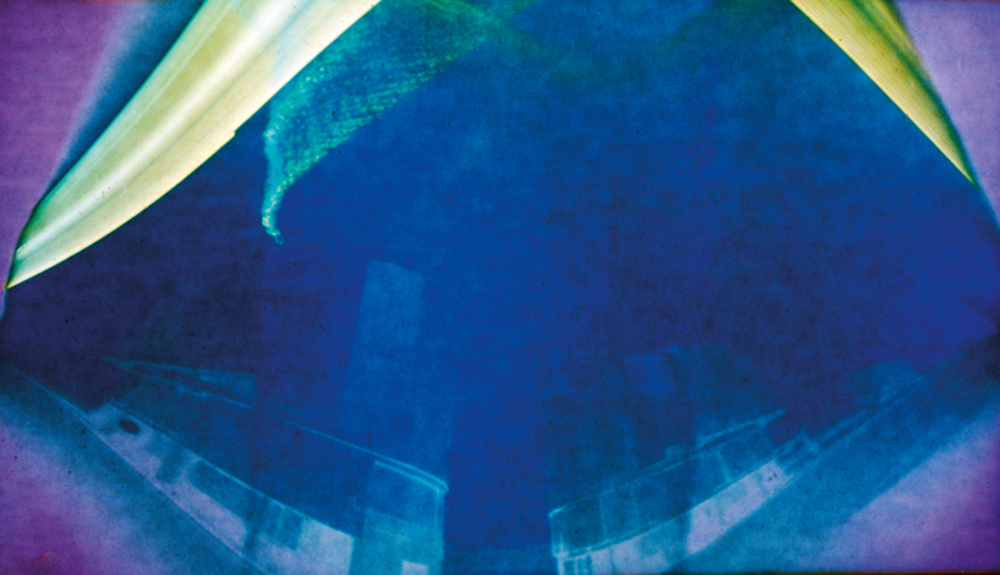

Solargraph at the VLT

"Solargraphy" is a technique which uses a pinhole camera to capture the movements of the Sun in the sky over long periods of time (weeks or even months). This allows one to obtain continuous solar trails, with an unusual artistic effect. This solargraph was taken at the VLT at Paranal. It was exposed for three months from the roof of the VLTI building, pointing north between UT2 and UT3. For more information about this solargraph, please see ESO Messenger 141, p 43 (PDF).

Credit: ESO/R. Fosbury/T. Trygg/G. Hüdepohl (atacamaphoto.com)/A. Kaufer